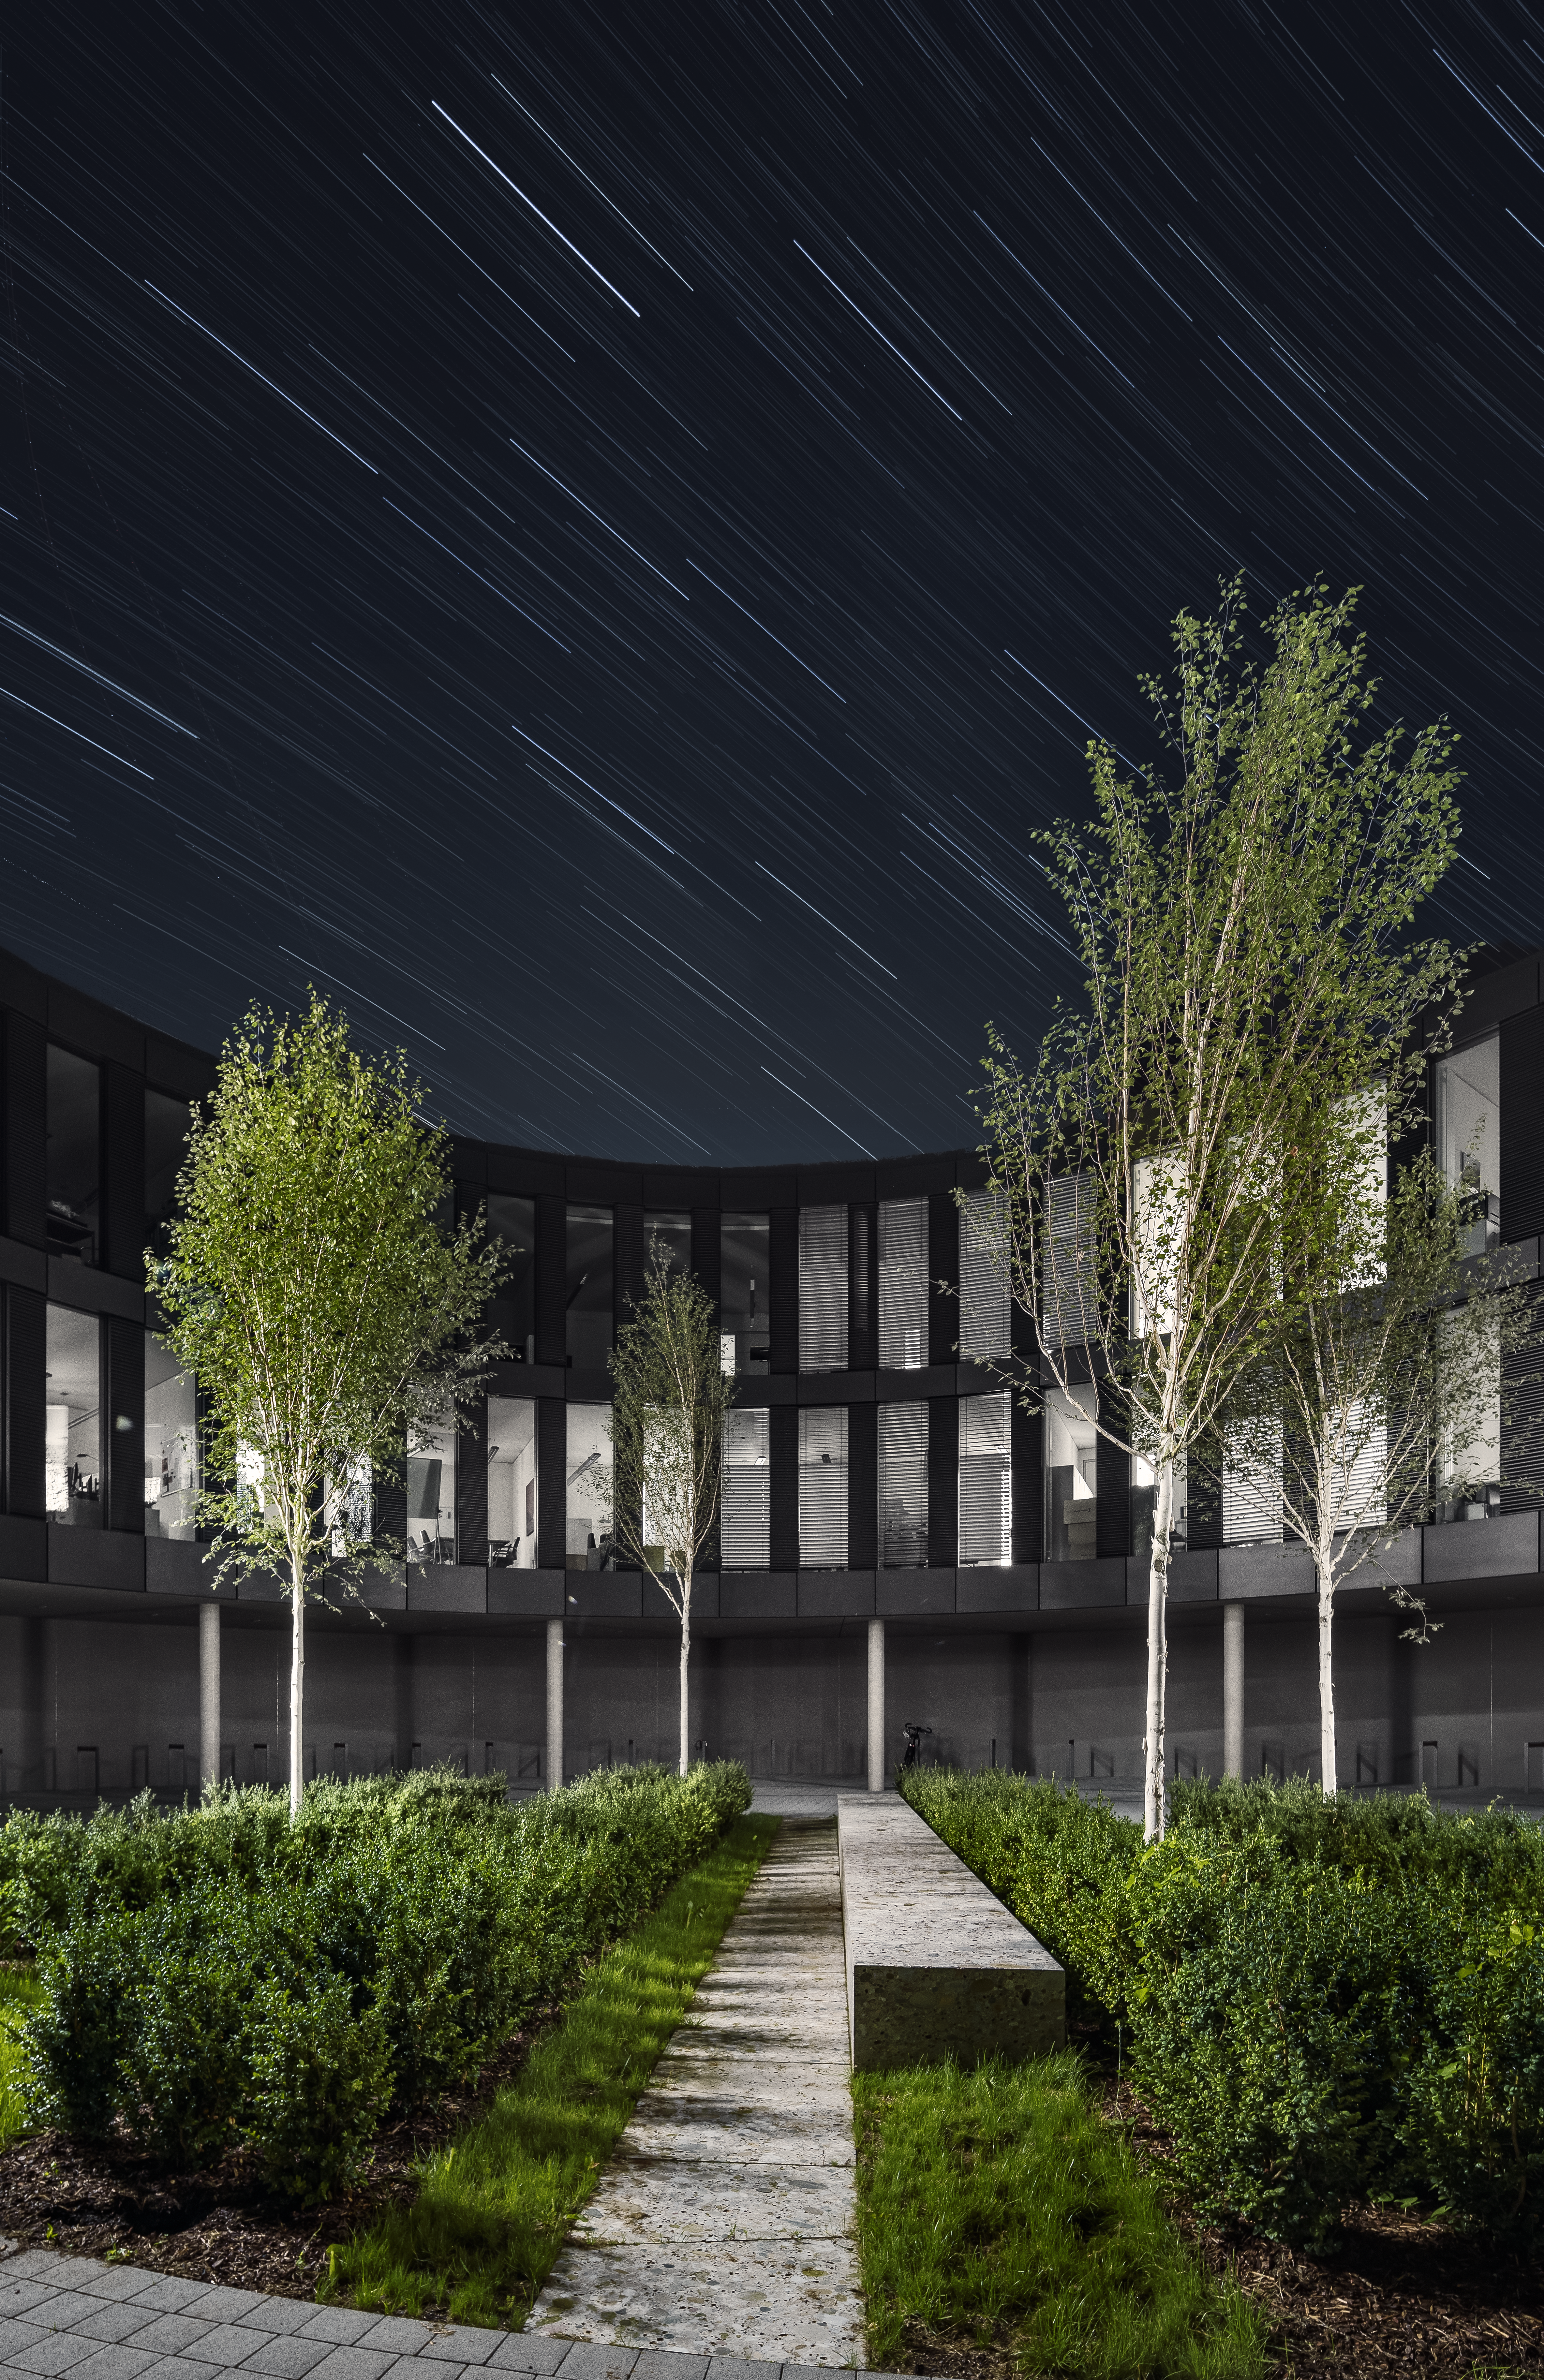

ESO Headquarters

This image was taken with a long exposure time from one of the large courtyards of the new office building at the ESO Headquarters in Garching, Germany.

Credit: Aldo Amoretti, San Remo